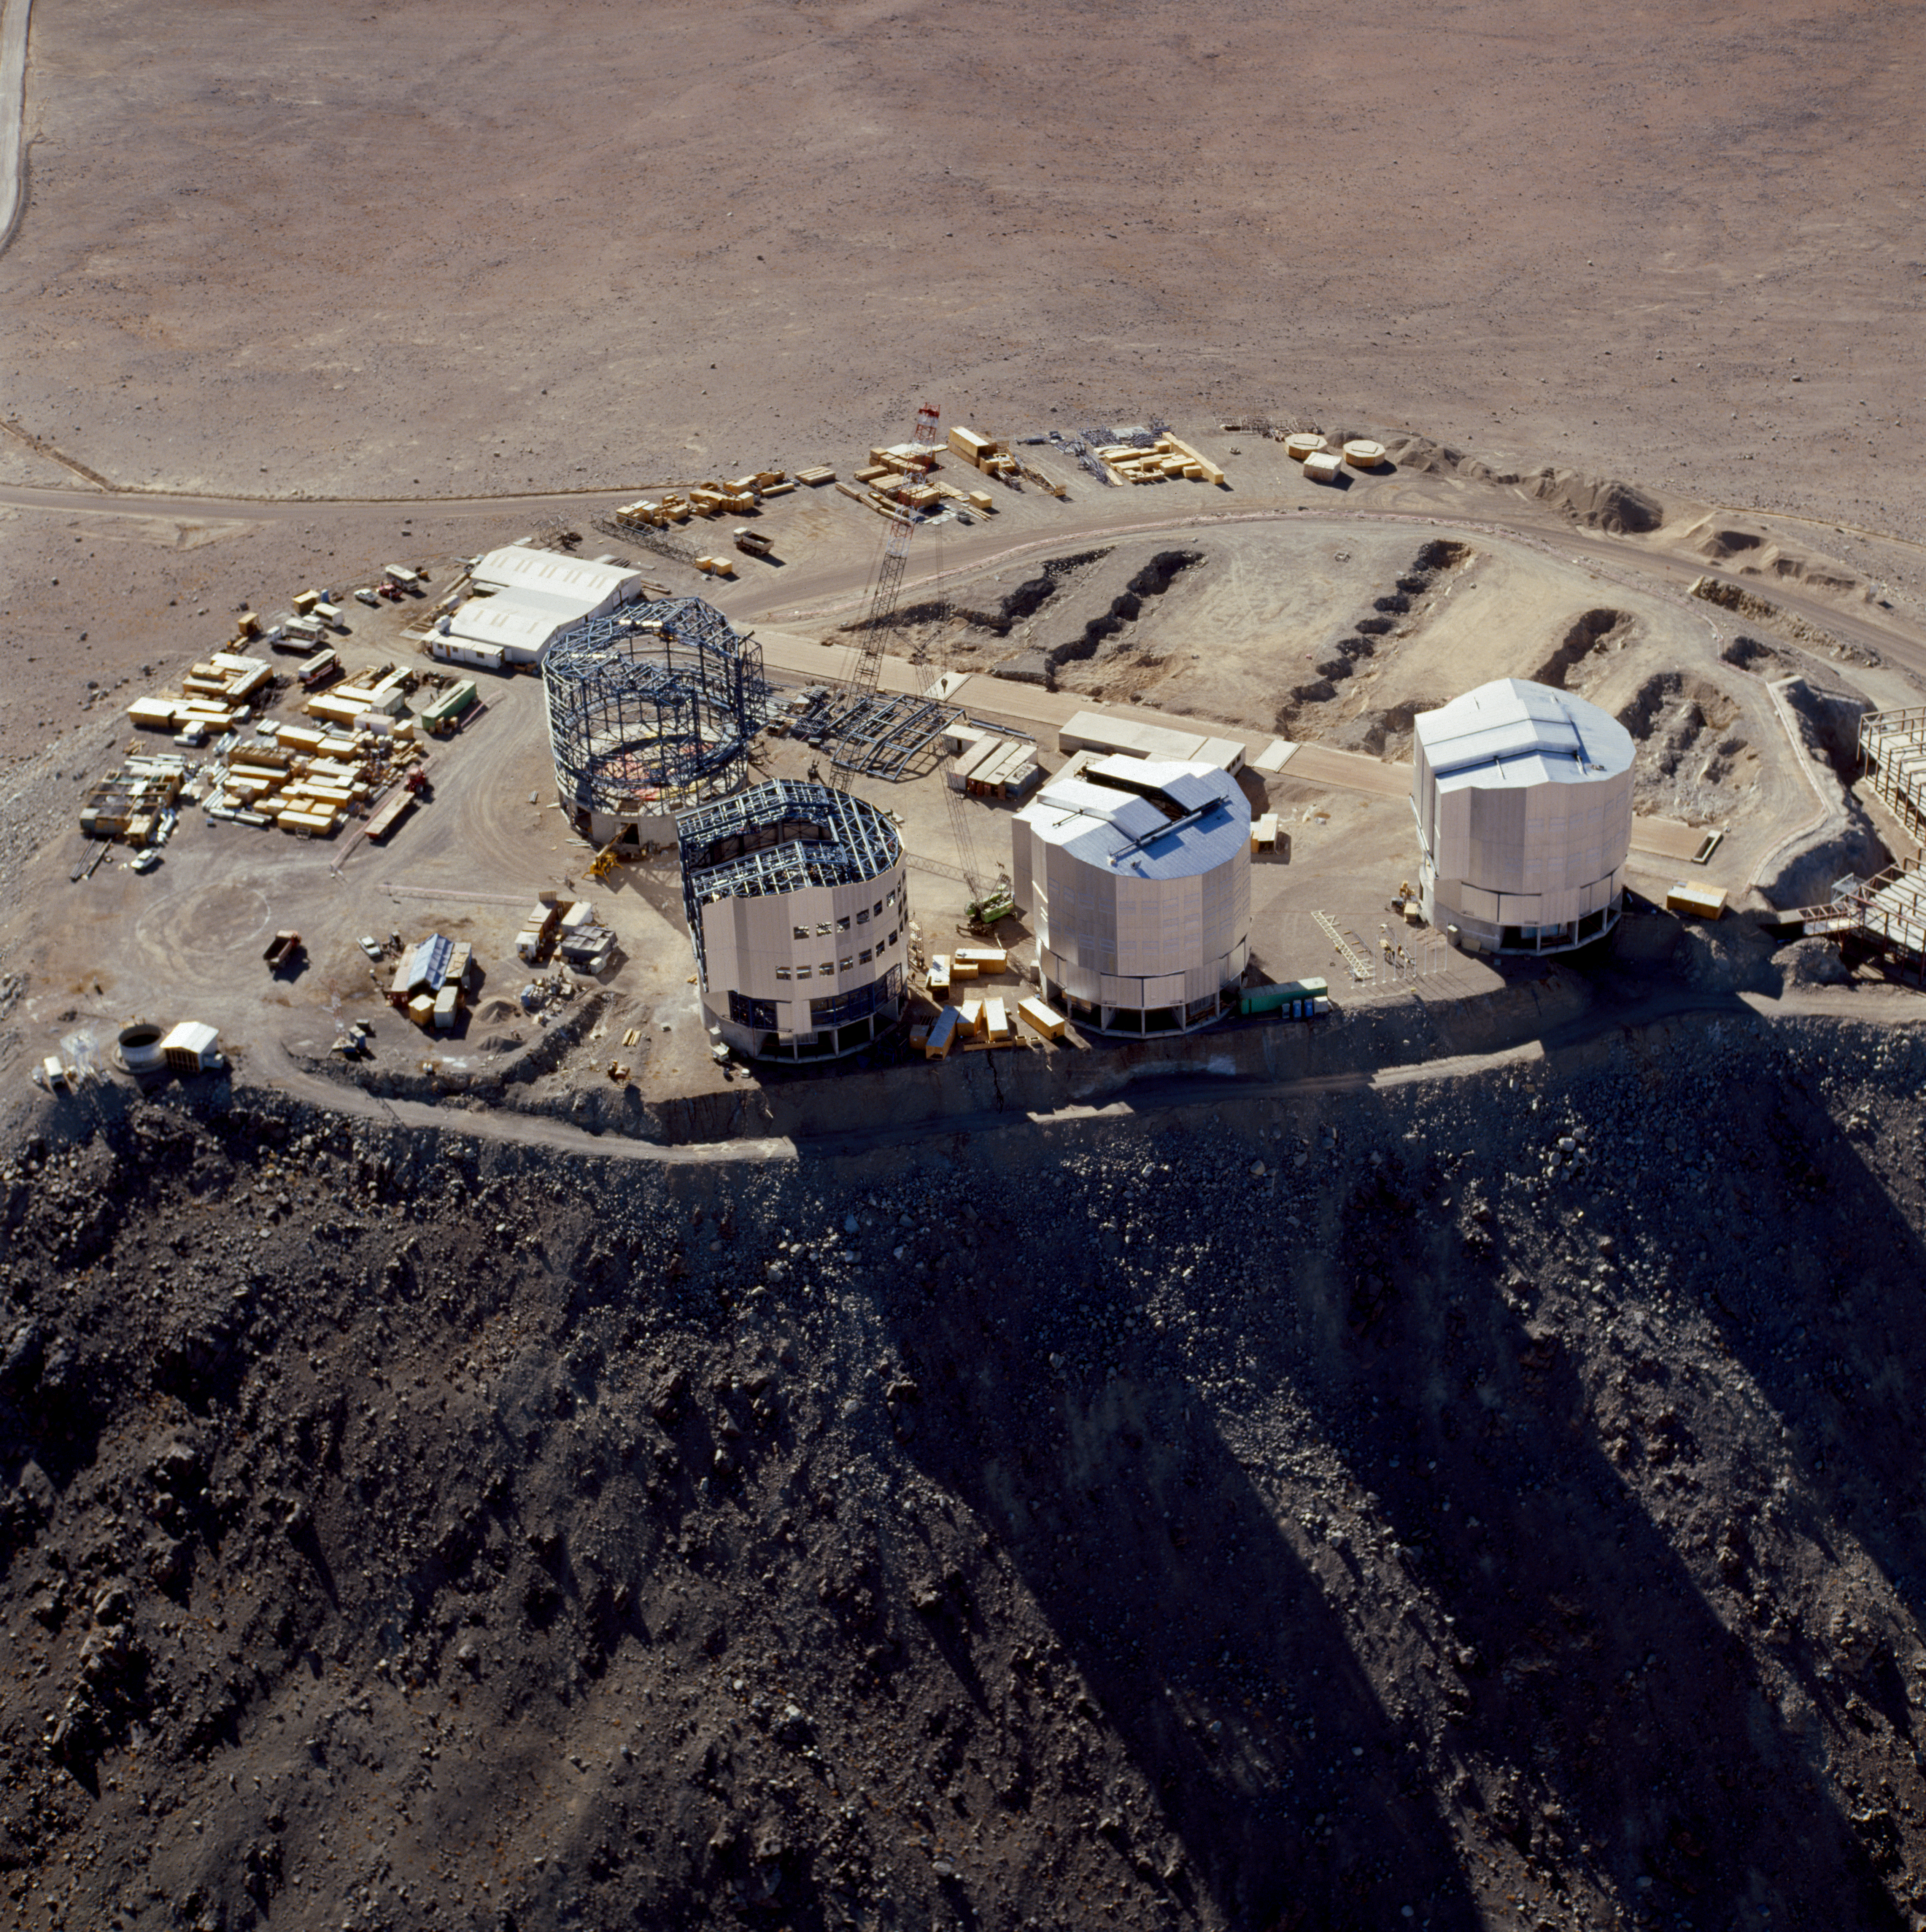

Paranal Observatory

The Paranal Observatory in the Chilean Atacama Desert in December 1996.

Credit: ESO